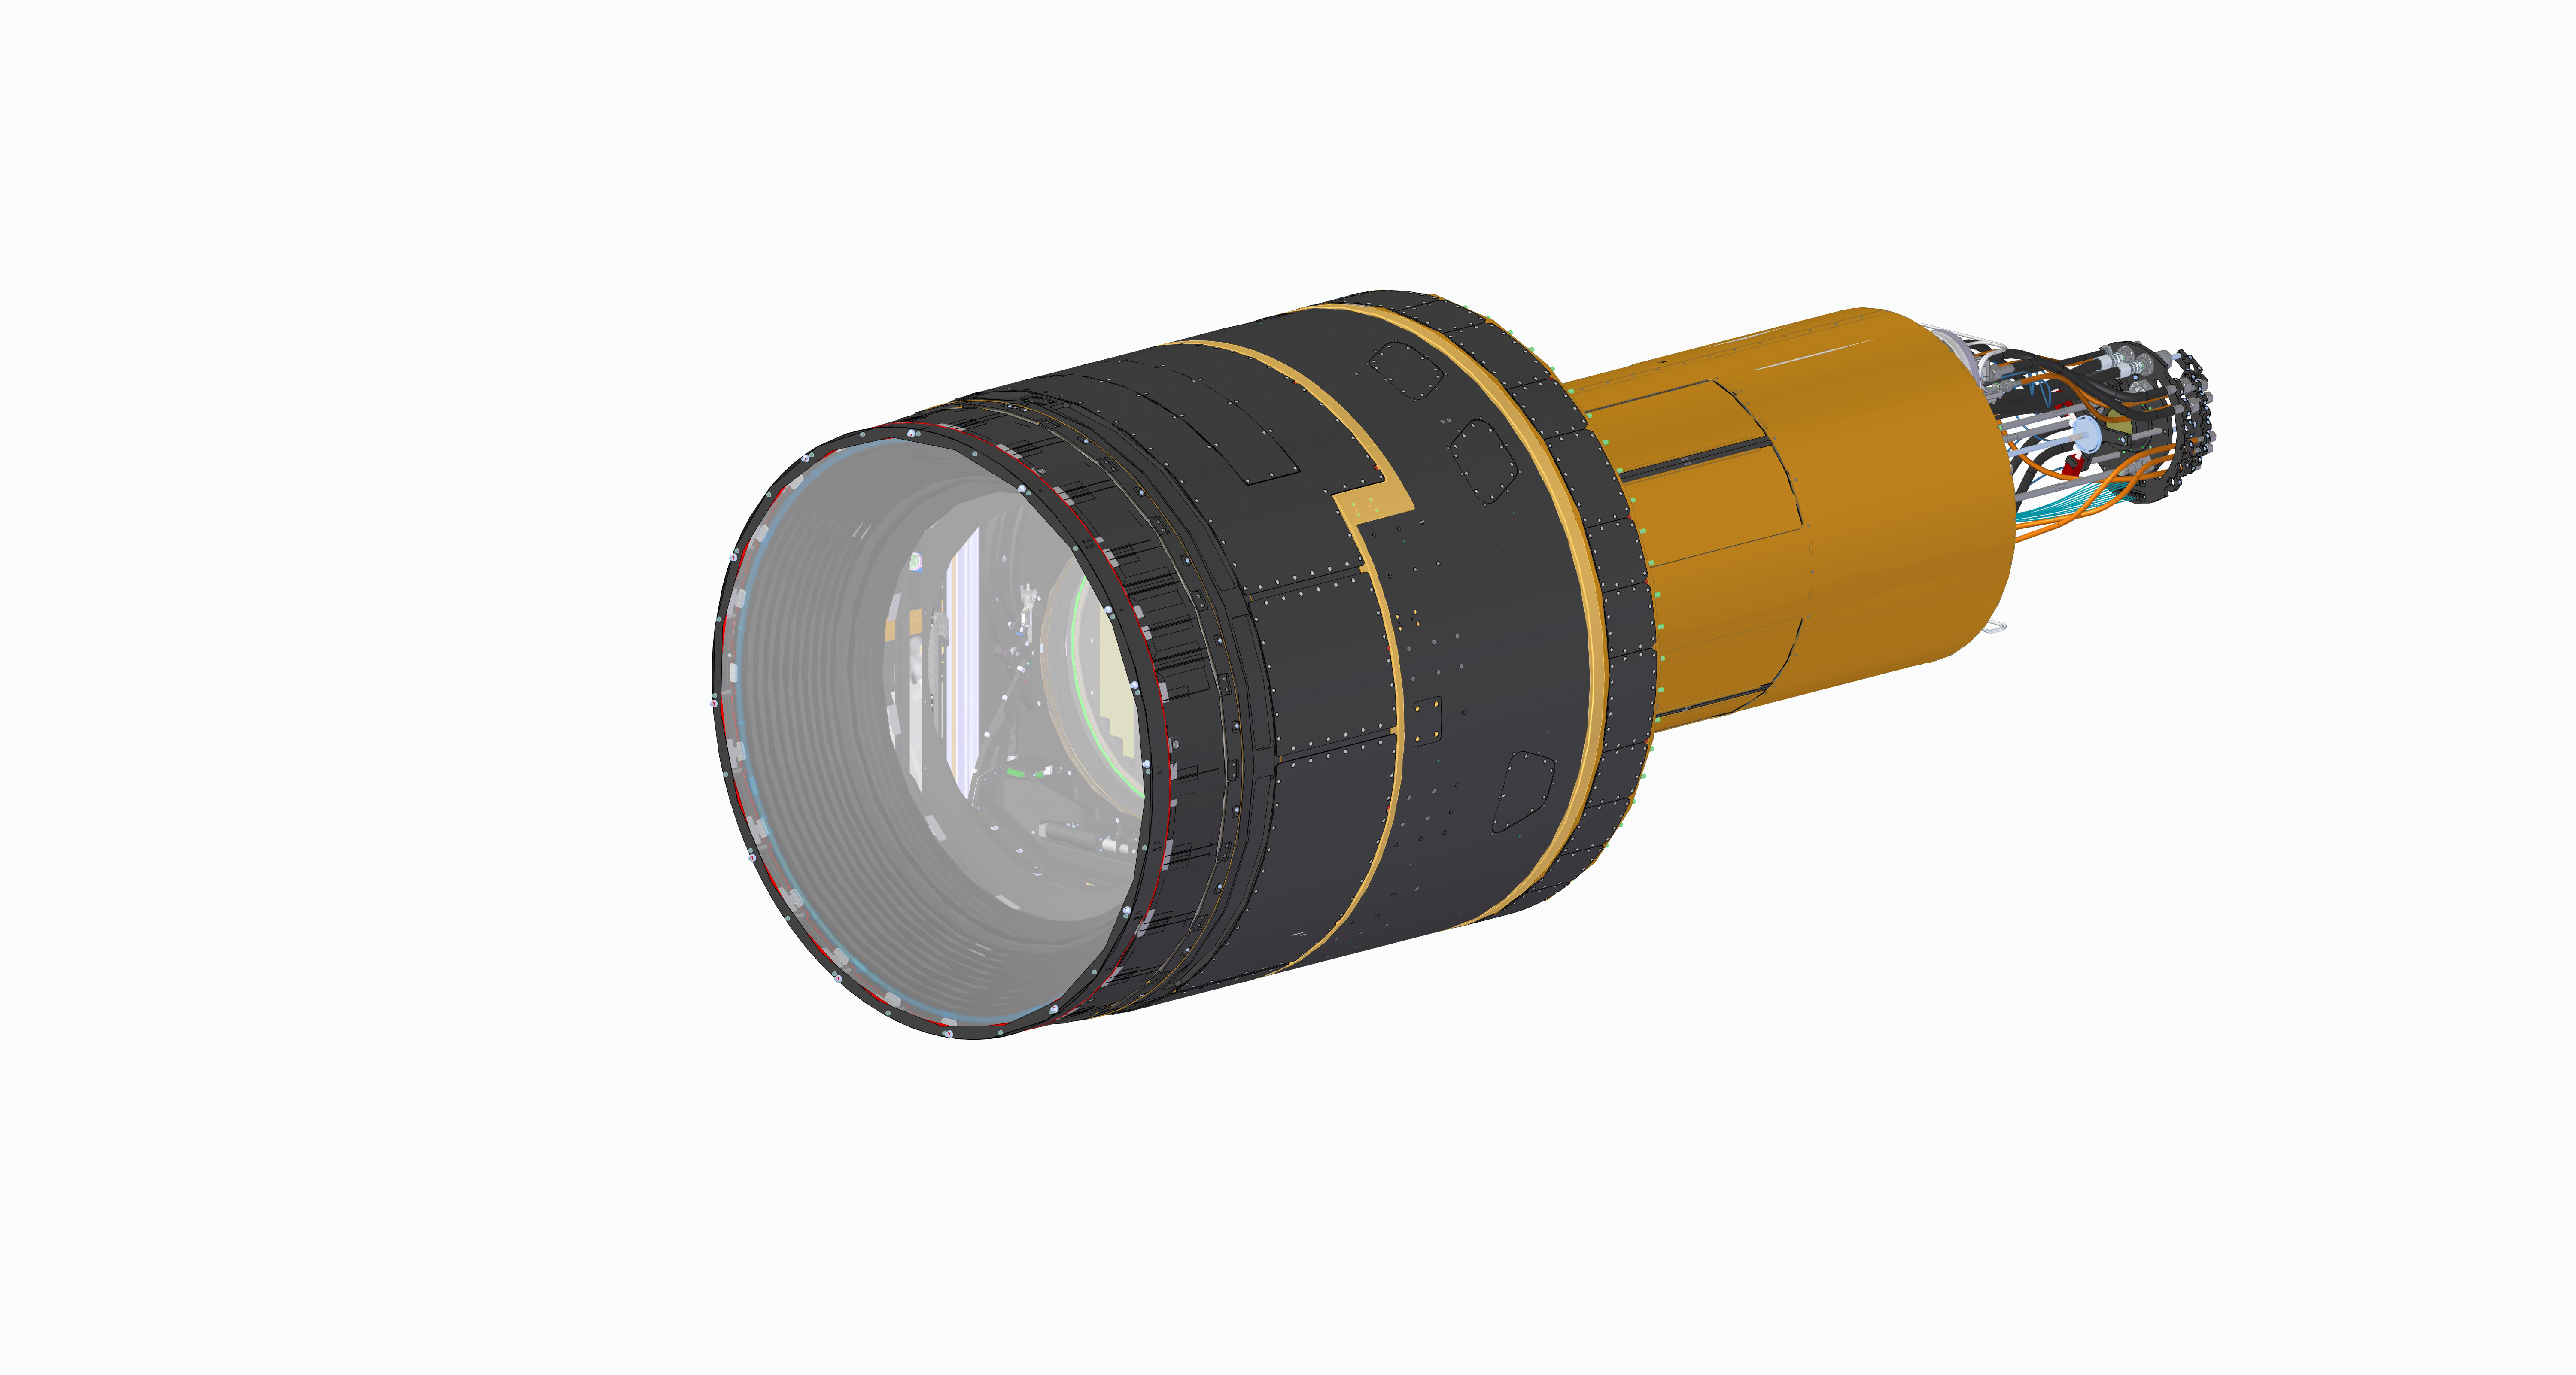

R LSST camera without spiral wrap

LSST Camera CAD View

Credit: Travis Lange/SLAC National Accelerator Lab